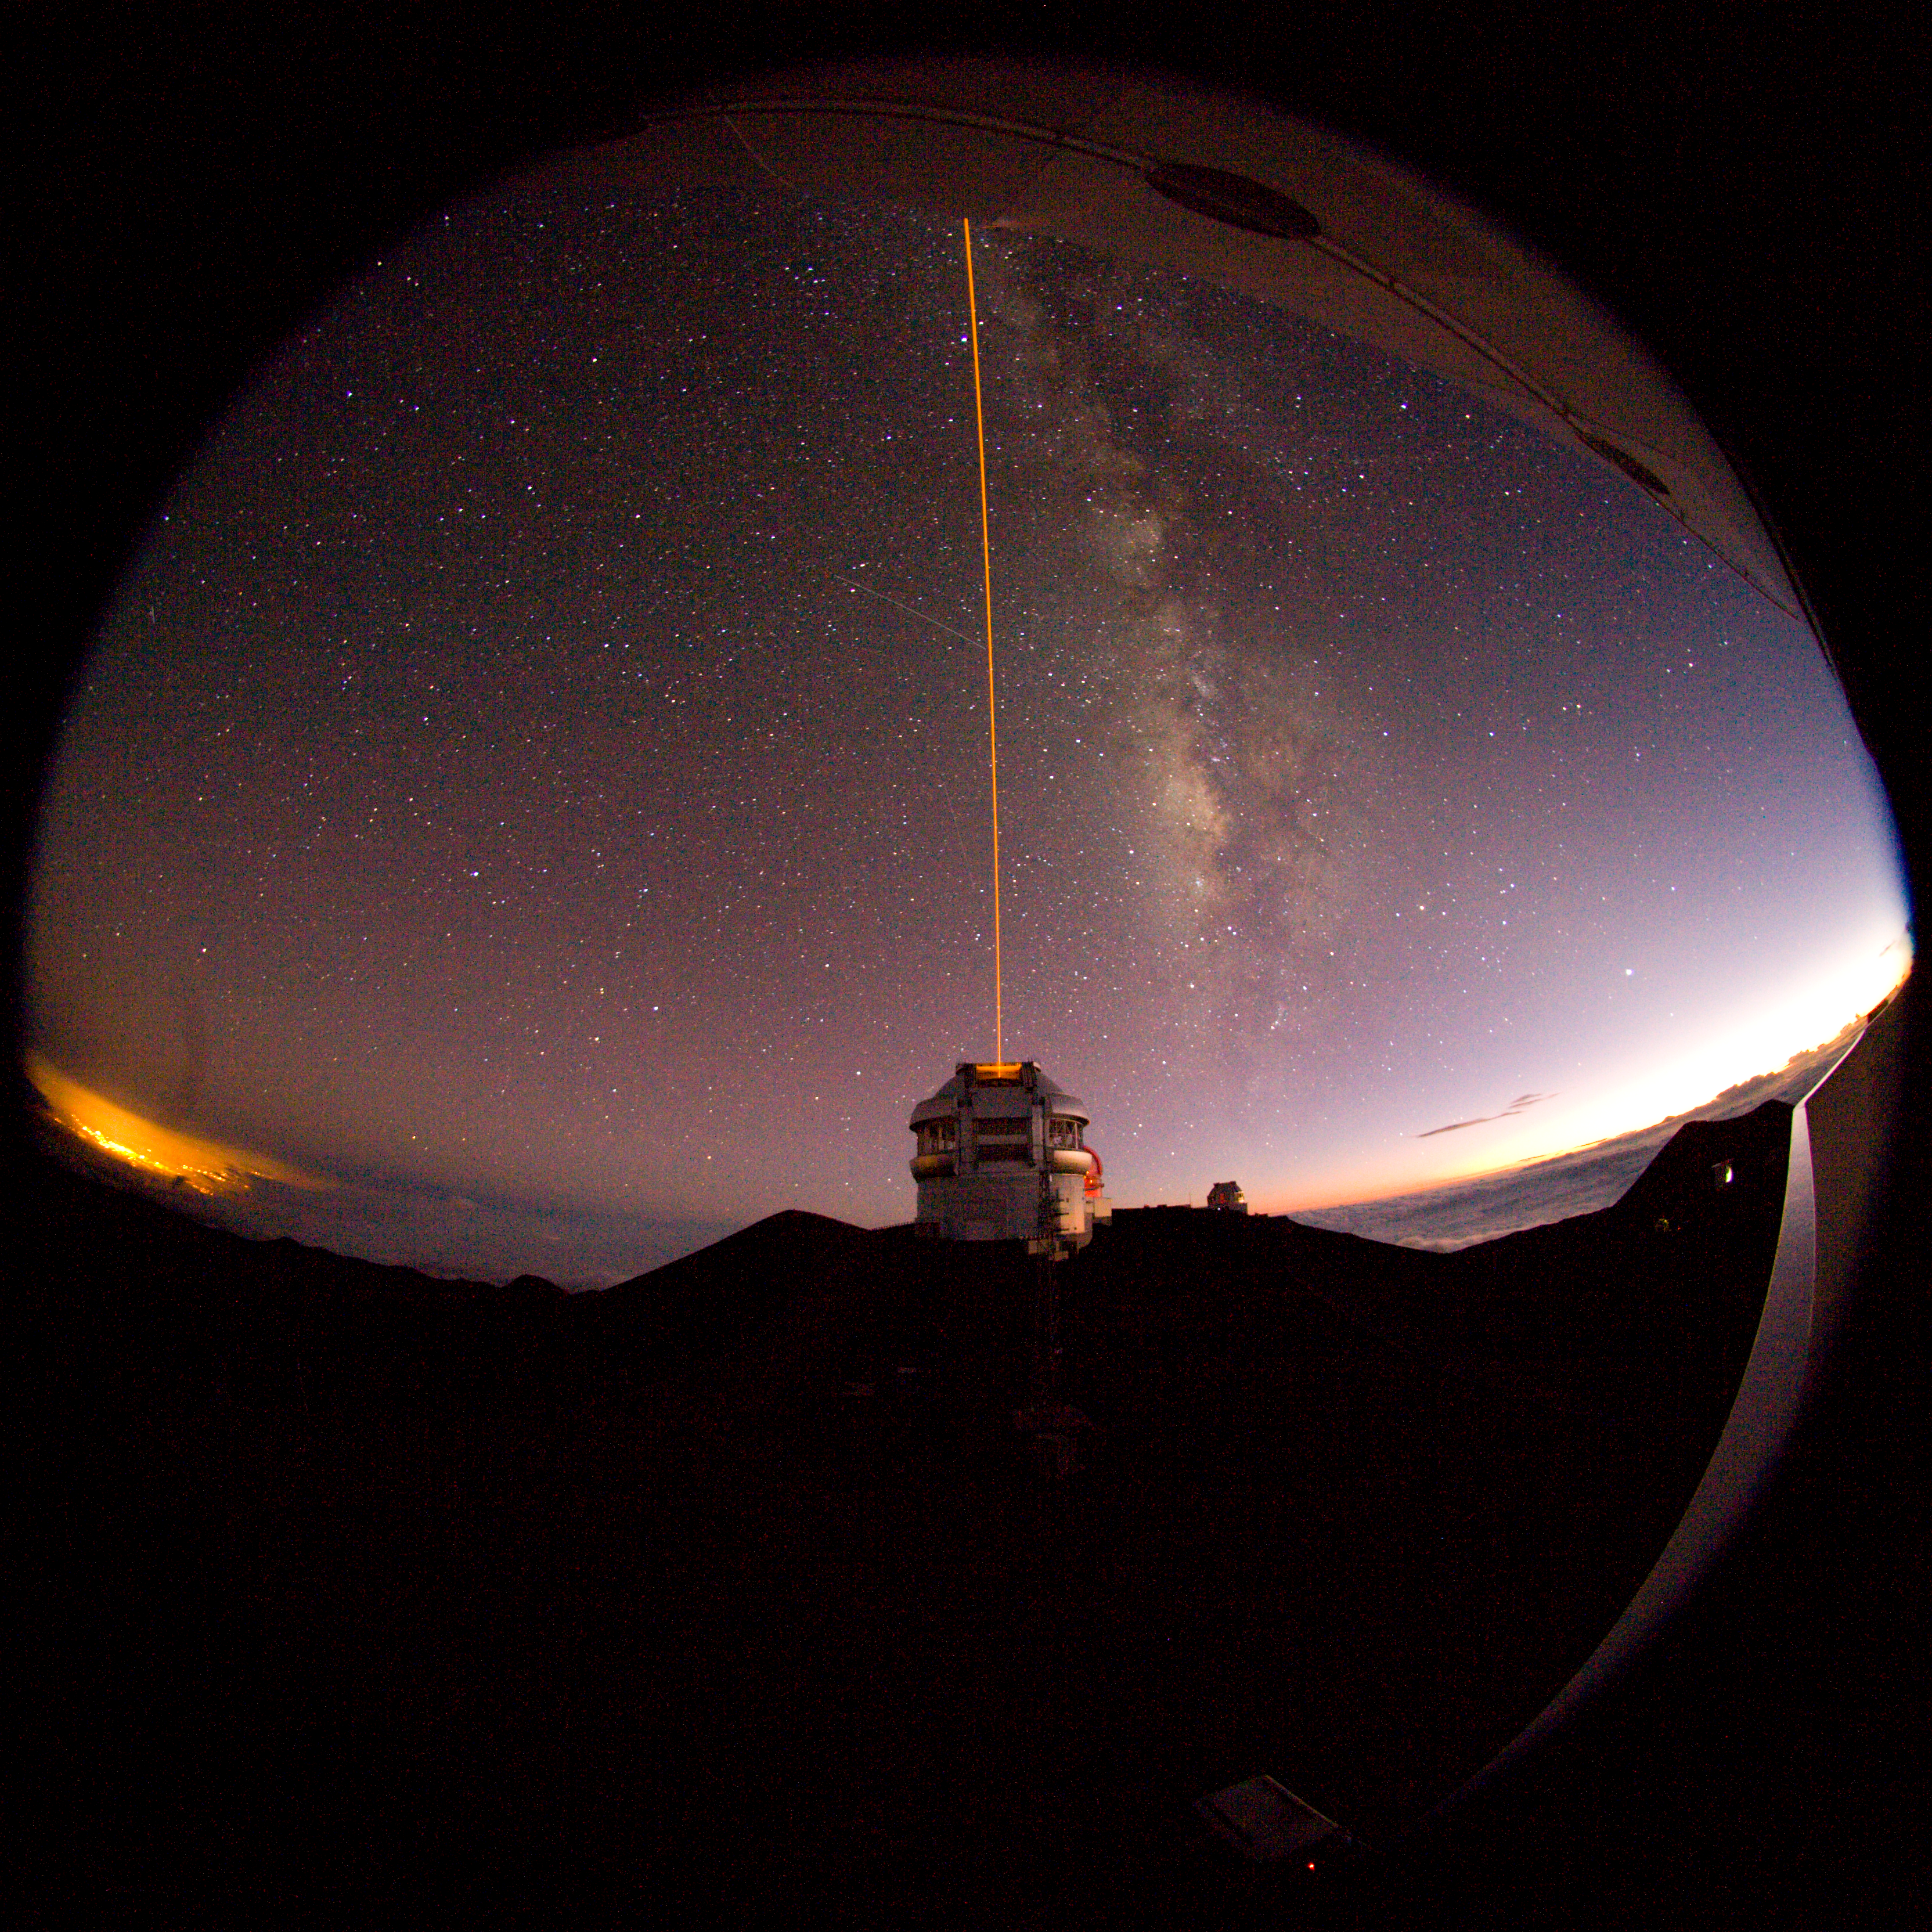

Gemini North LGS from CFHT

The Gemini North laser guide star propagation as seen from the Canada-France-Hawaii Telescope. The faint remains of evening twilight can be seen to the right, and the glow of Hilo to the left, with the summer Milky Way running parallel to the laser..

Credit: International Gemini Observatory/NOIRLab/NSF/AURA